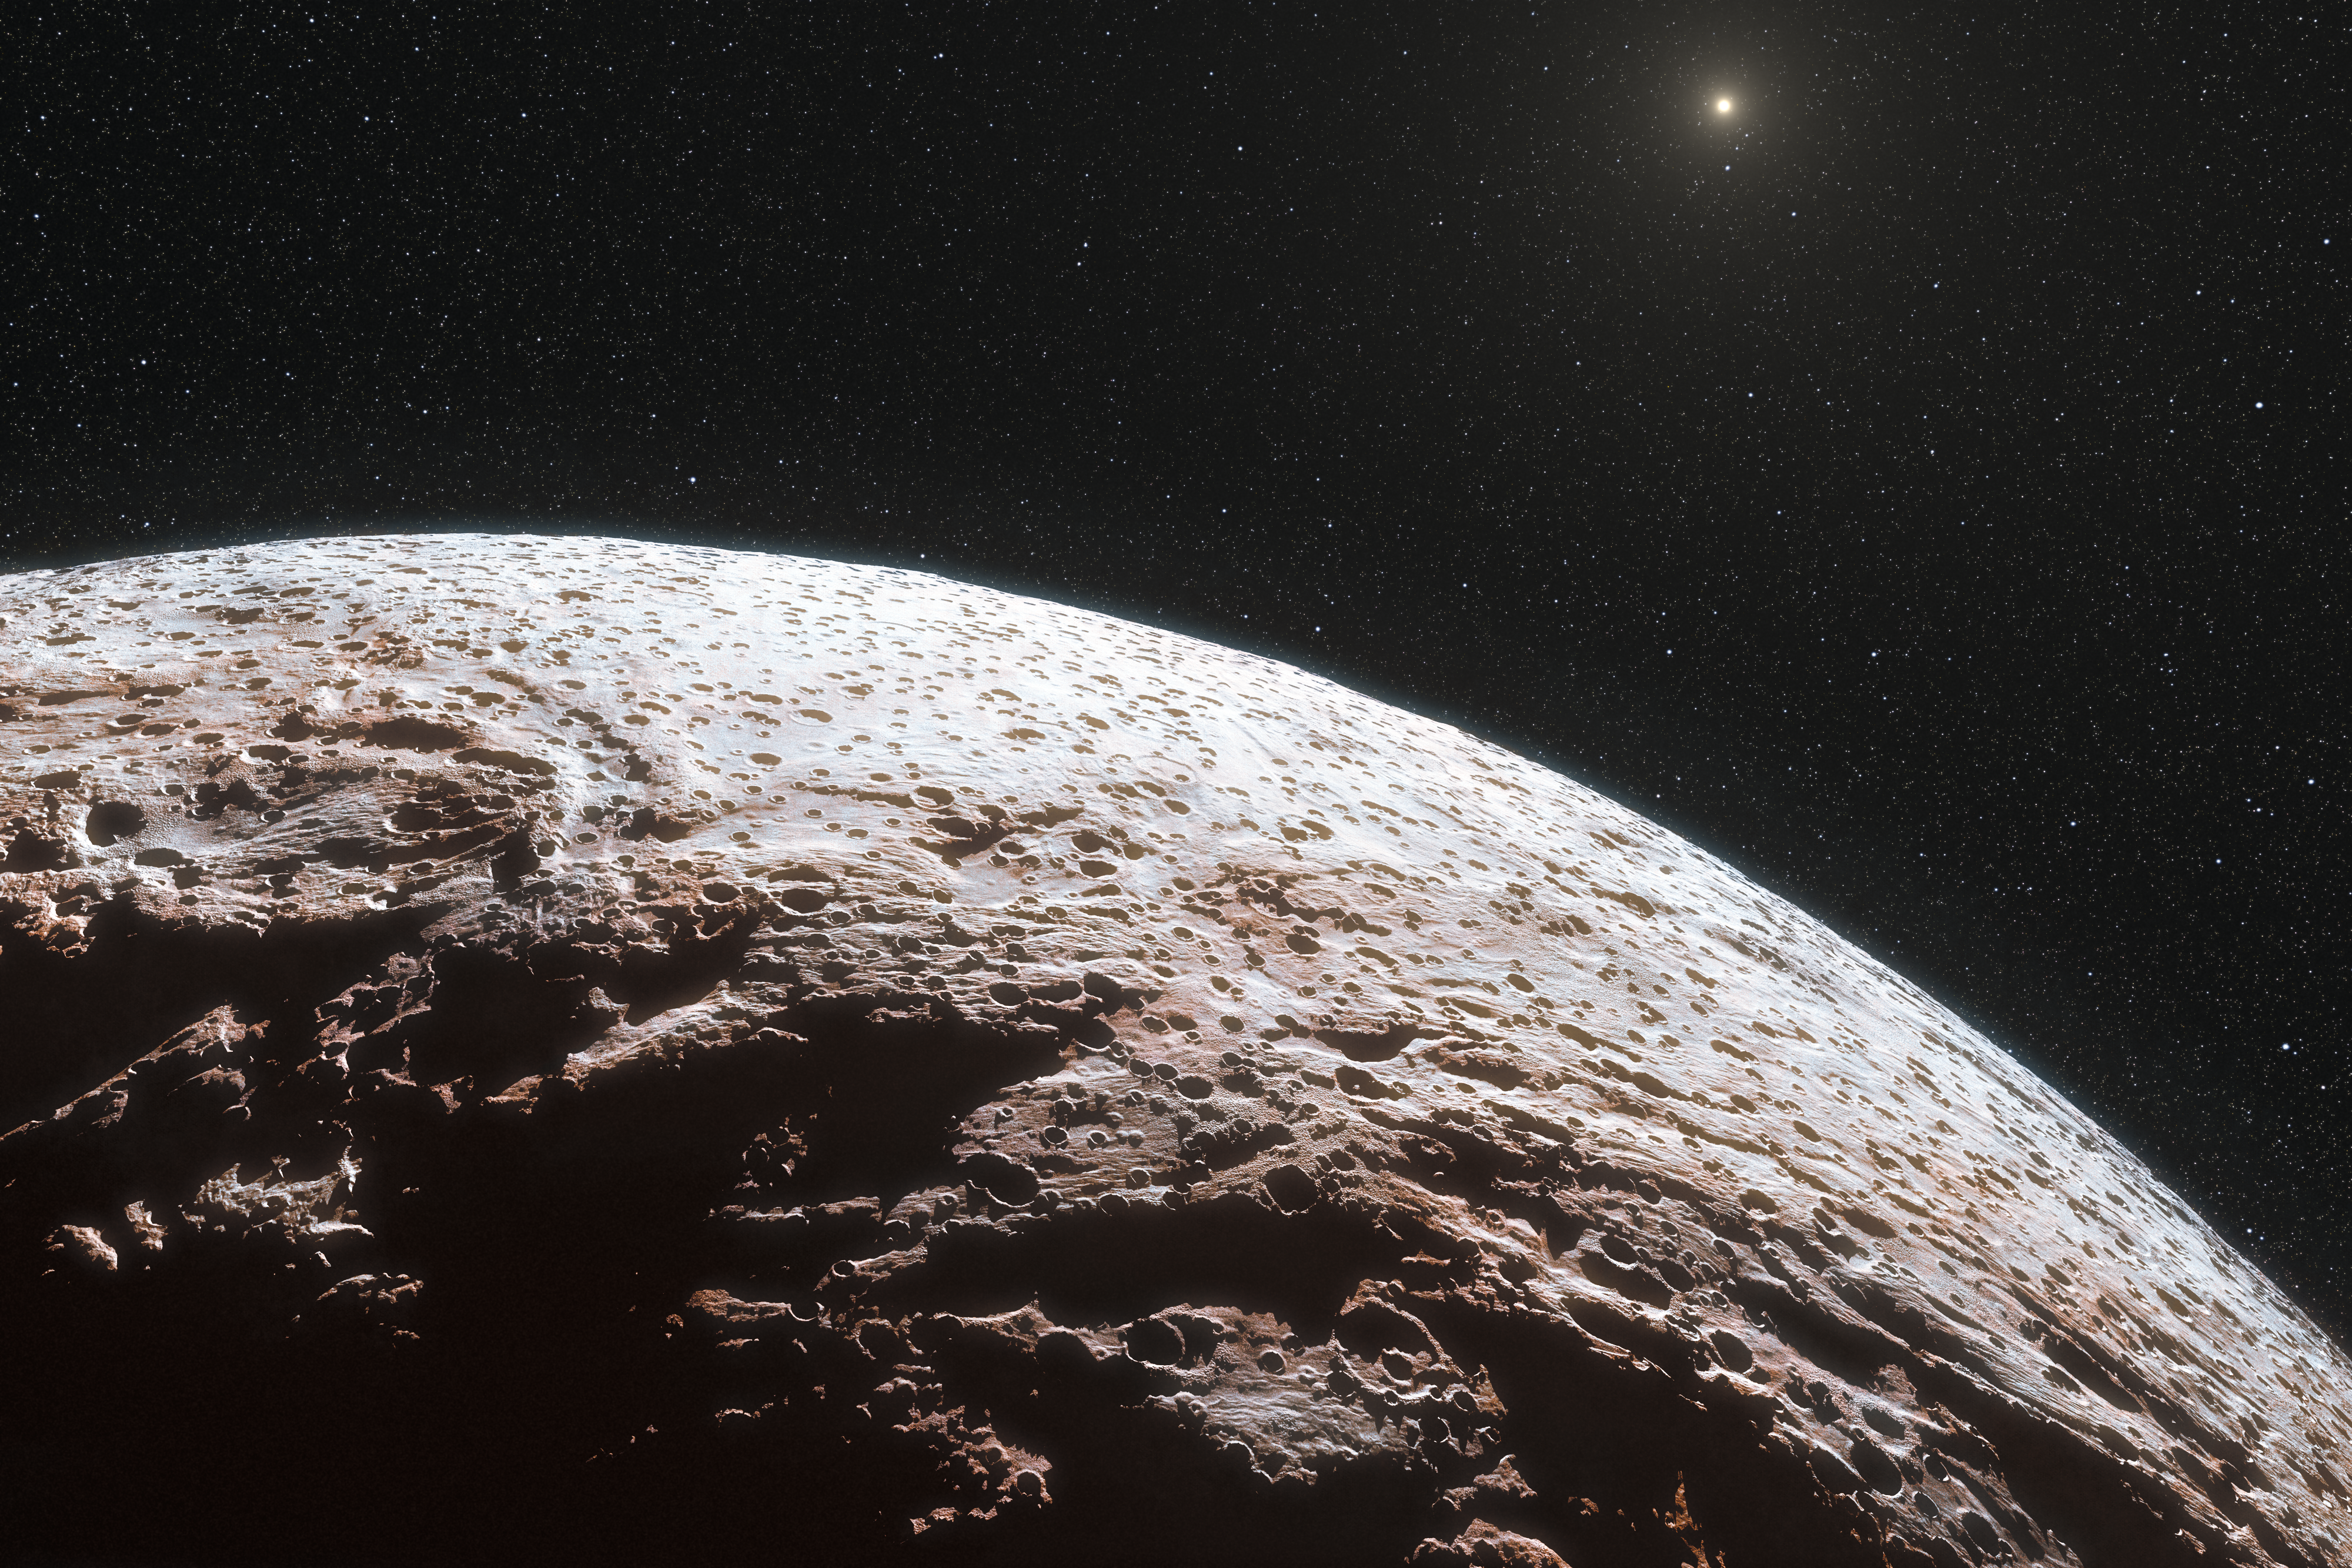

Artist’s impression of the surface of the dwarf planet Makemake

This artist’s impression shows the surface of the distant dwarf planet Makemake. This dwarf planet is about two thirds of the size of Pluto, and travels around the Sun in a distant path that lies beyond that of Pluto, but closer to the Sun than Eris, the most massive known dwarf planet in the Solar System. Makemake was expected to have an atmosphere like Pluto, but this has now been shown to not be the case.

Credit: ESO/L. Calçada/Nick Risinger (skysurvey.org)